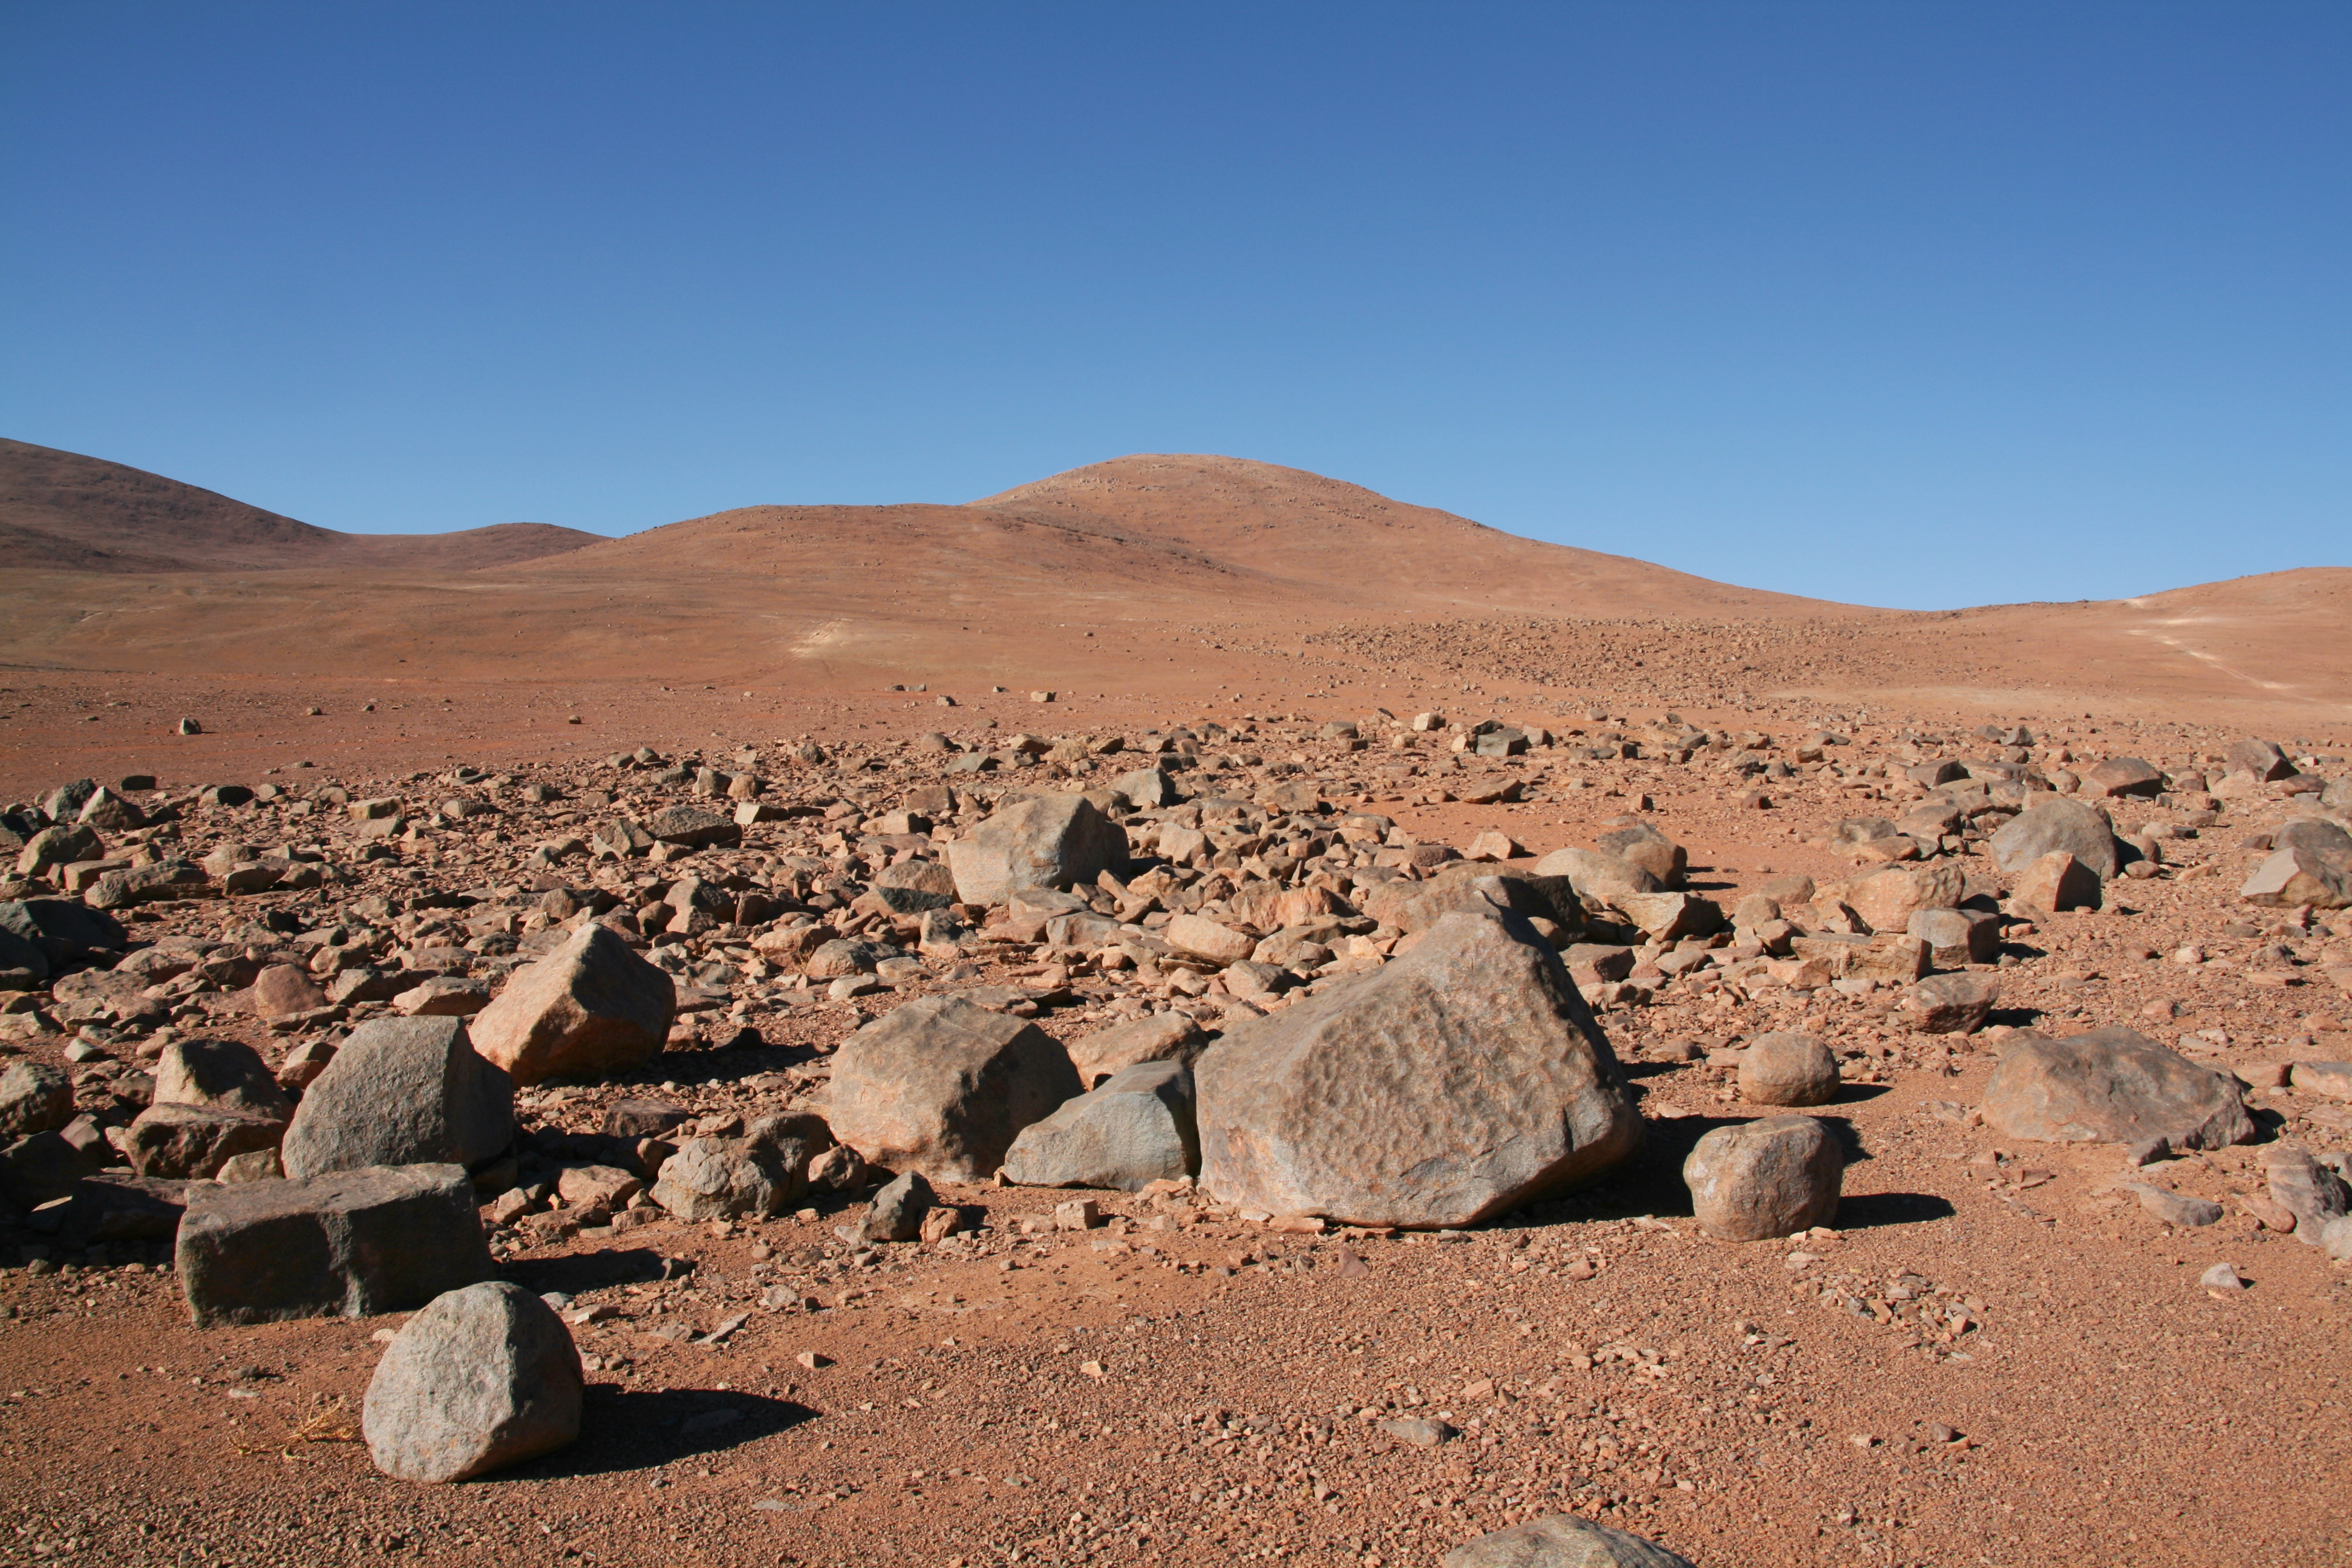

ELT site testing - Cerro Ventarrones / Chile

The ELT programme office has studied half a dozen potential sites for the future ELT observatory. Various aspects need to be considered in the site selection process. Parameters taken into account are not restricted to 'sky quality', but include more general scientific aspects, as well as parameters essential for construction and operations (e.g. accessibility, water and power supply, political stability etc.).

The above picture shows Cerro Ventarones, a site located in Chile. Ventarones was on the ELT Site Selection Advisory Committee's final short list for the recommended site.

Credit: ESO/G. Lombardi (glphoto.it)